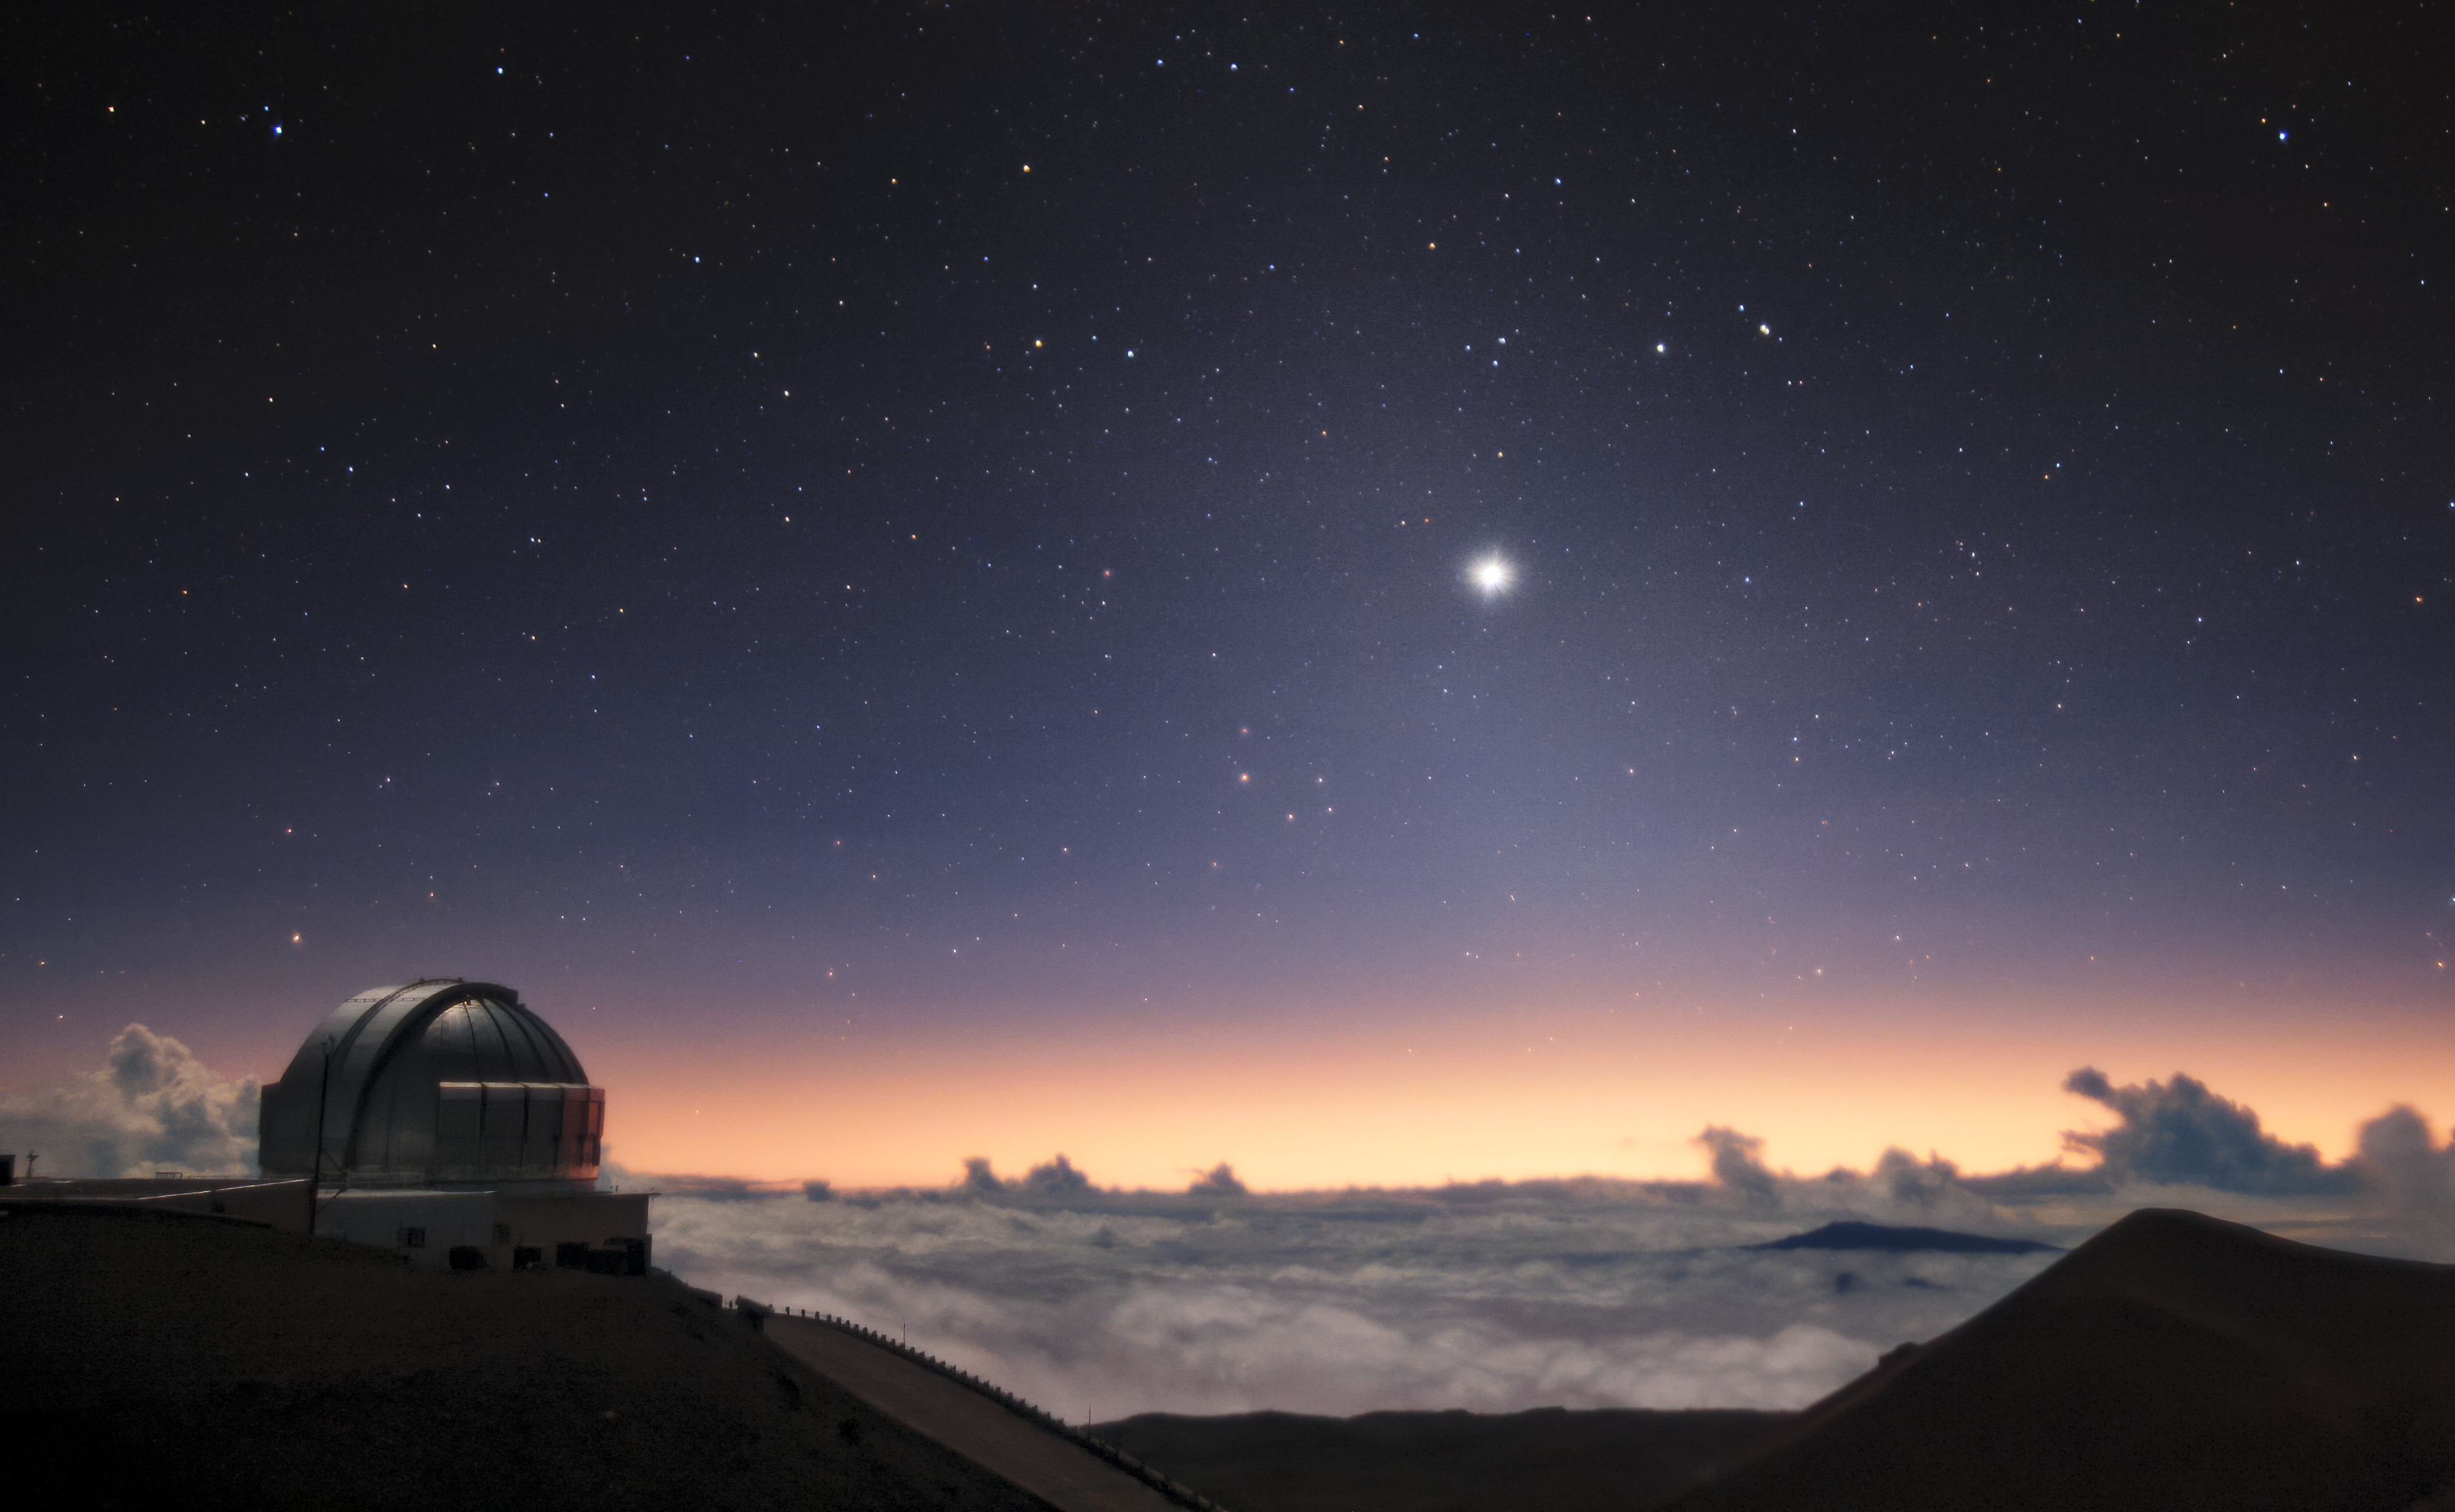

The Great 2020 Conjunction

In December 2020 Jupiter and Saturn appear closer in the sky to one another in the nighttime sky than they have for 800 years! Seen from Earth, Jupiter and Saturn seem to be on top of each other, but the two planets are actually 734 million kilometers (456 million miles) apart. An event such as this, when the two largest gas giant planets in our Solar System pass close to each other in the sky, is known as a great conjunction. The closest point in this conjunction coincidently fell on the Winter Solstice on 21 December, similar to the great conjunction of 7 BC — one of several possible explanations for the origin of the Star of Bethlehem.

This photo was taken on 20 December at 07:12 pm HST with the Gemini North Cloudcam on Maunakea on the island of Hawai‘i. Gemini North is part of the international Gemini Observatory, a program of NSF NOIRLab. While Jupiter and Saturn may have appeared to the naked eye as one bright star over the South Western horizon, they were in reality about one-tenth of a degree apart. The faint glow of the zodiacal light can also be seen stretching down to the horizon.

This time-lapse video shows the full night of 21 December 2020 from the same location. Another conjunction photo was taken on 16 December 2020 at Gemini South in Chile, and this photo was taken at the SARA-North Telescope at Kitt Peak National Observatory 20 December 2020

Credit: international Gemini Observatory/NOIRLab/NSF/AURA